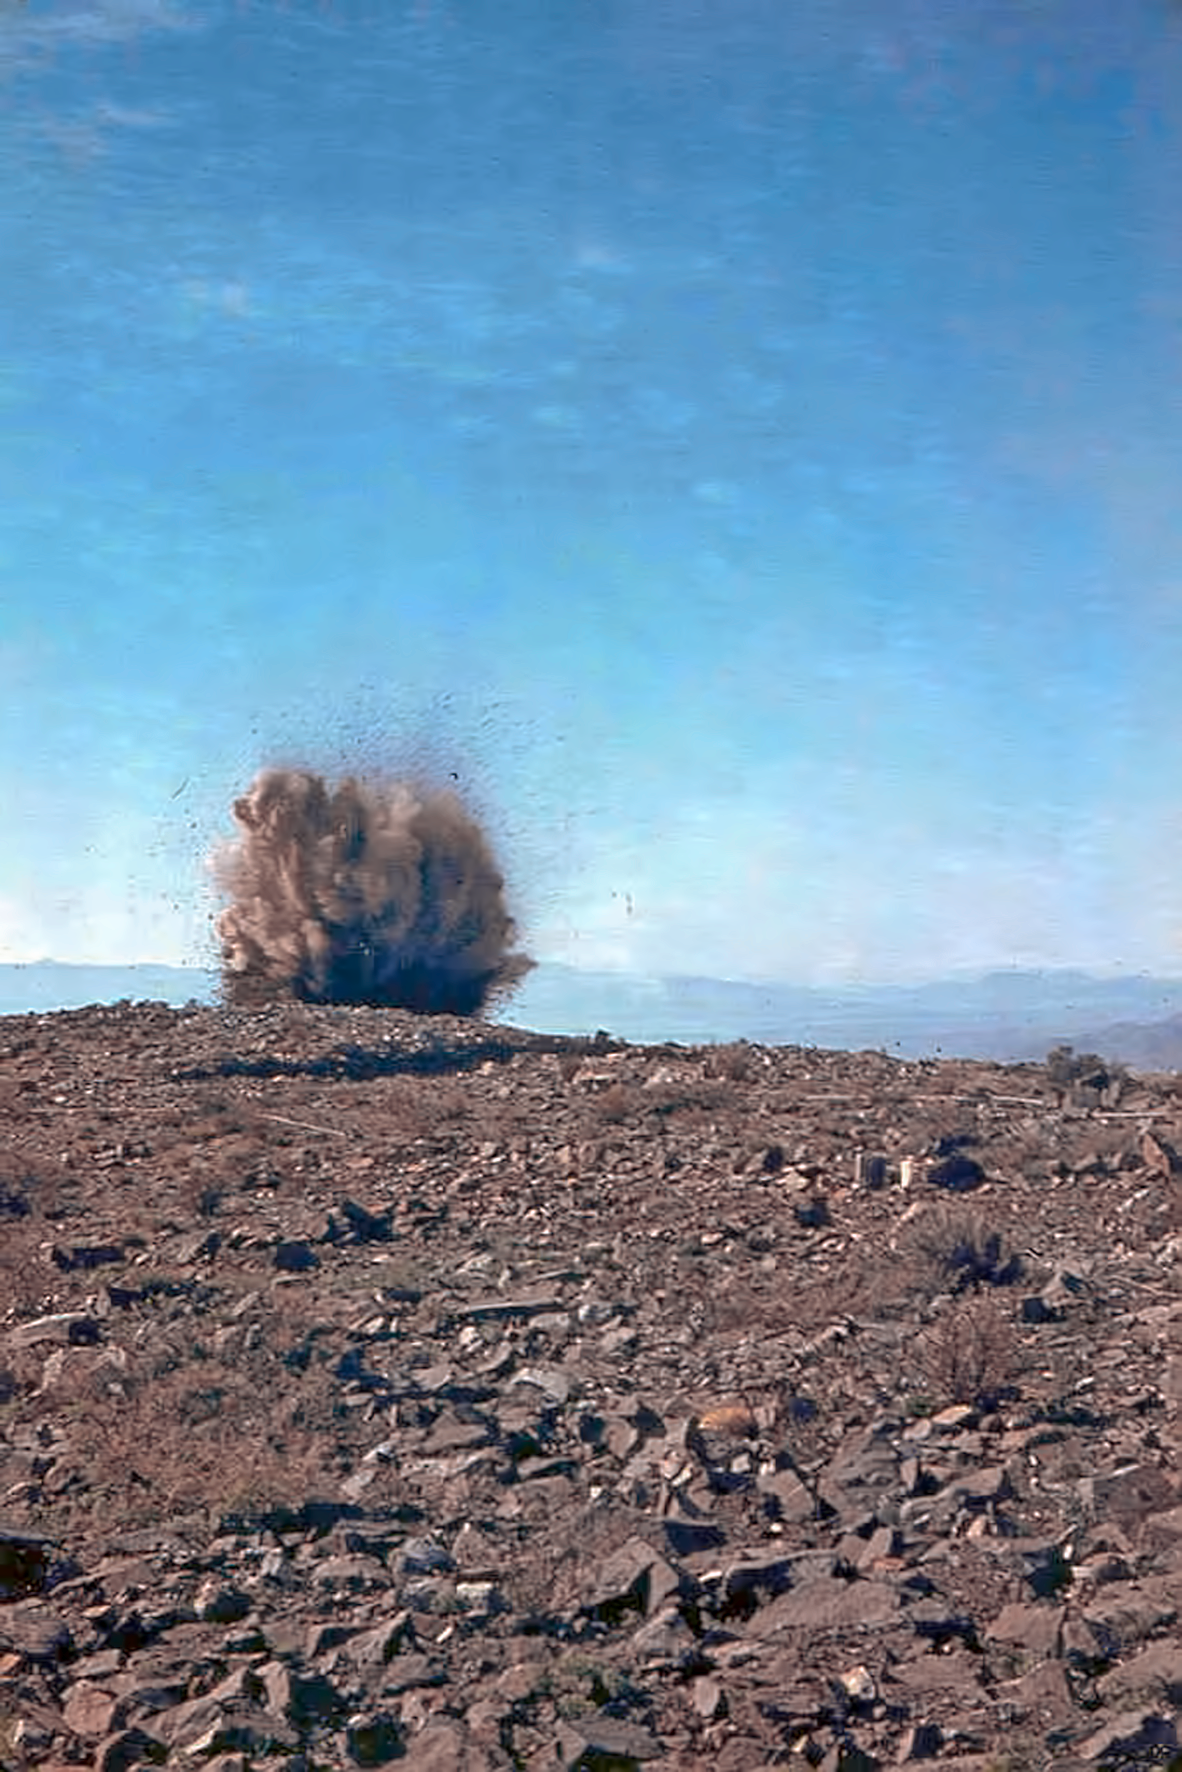

Clearing ground for La Silla construction

Explosives used to prepare the way for La Silla.

Credit: ESO